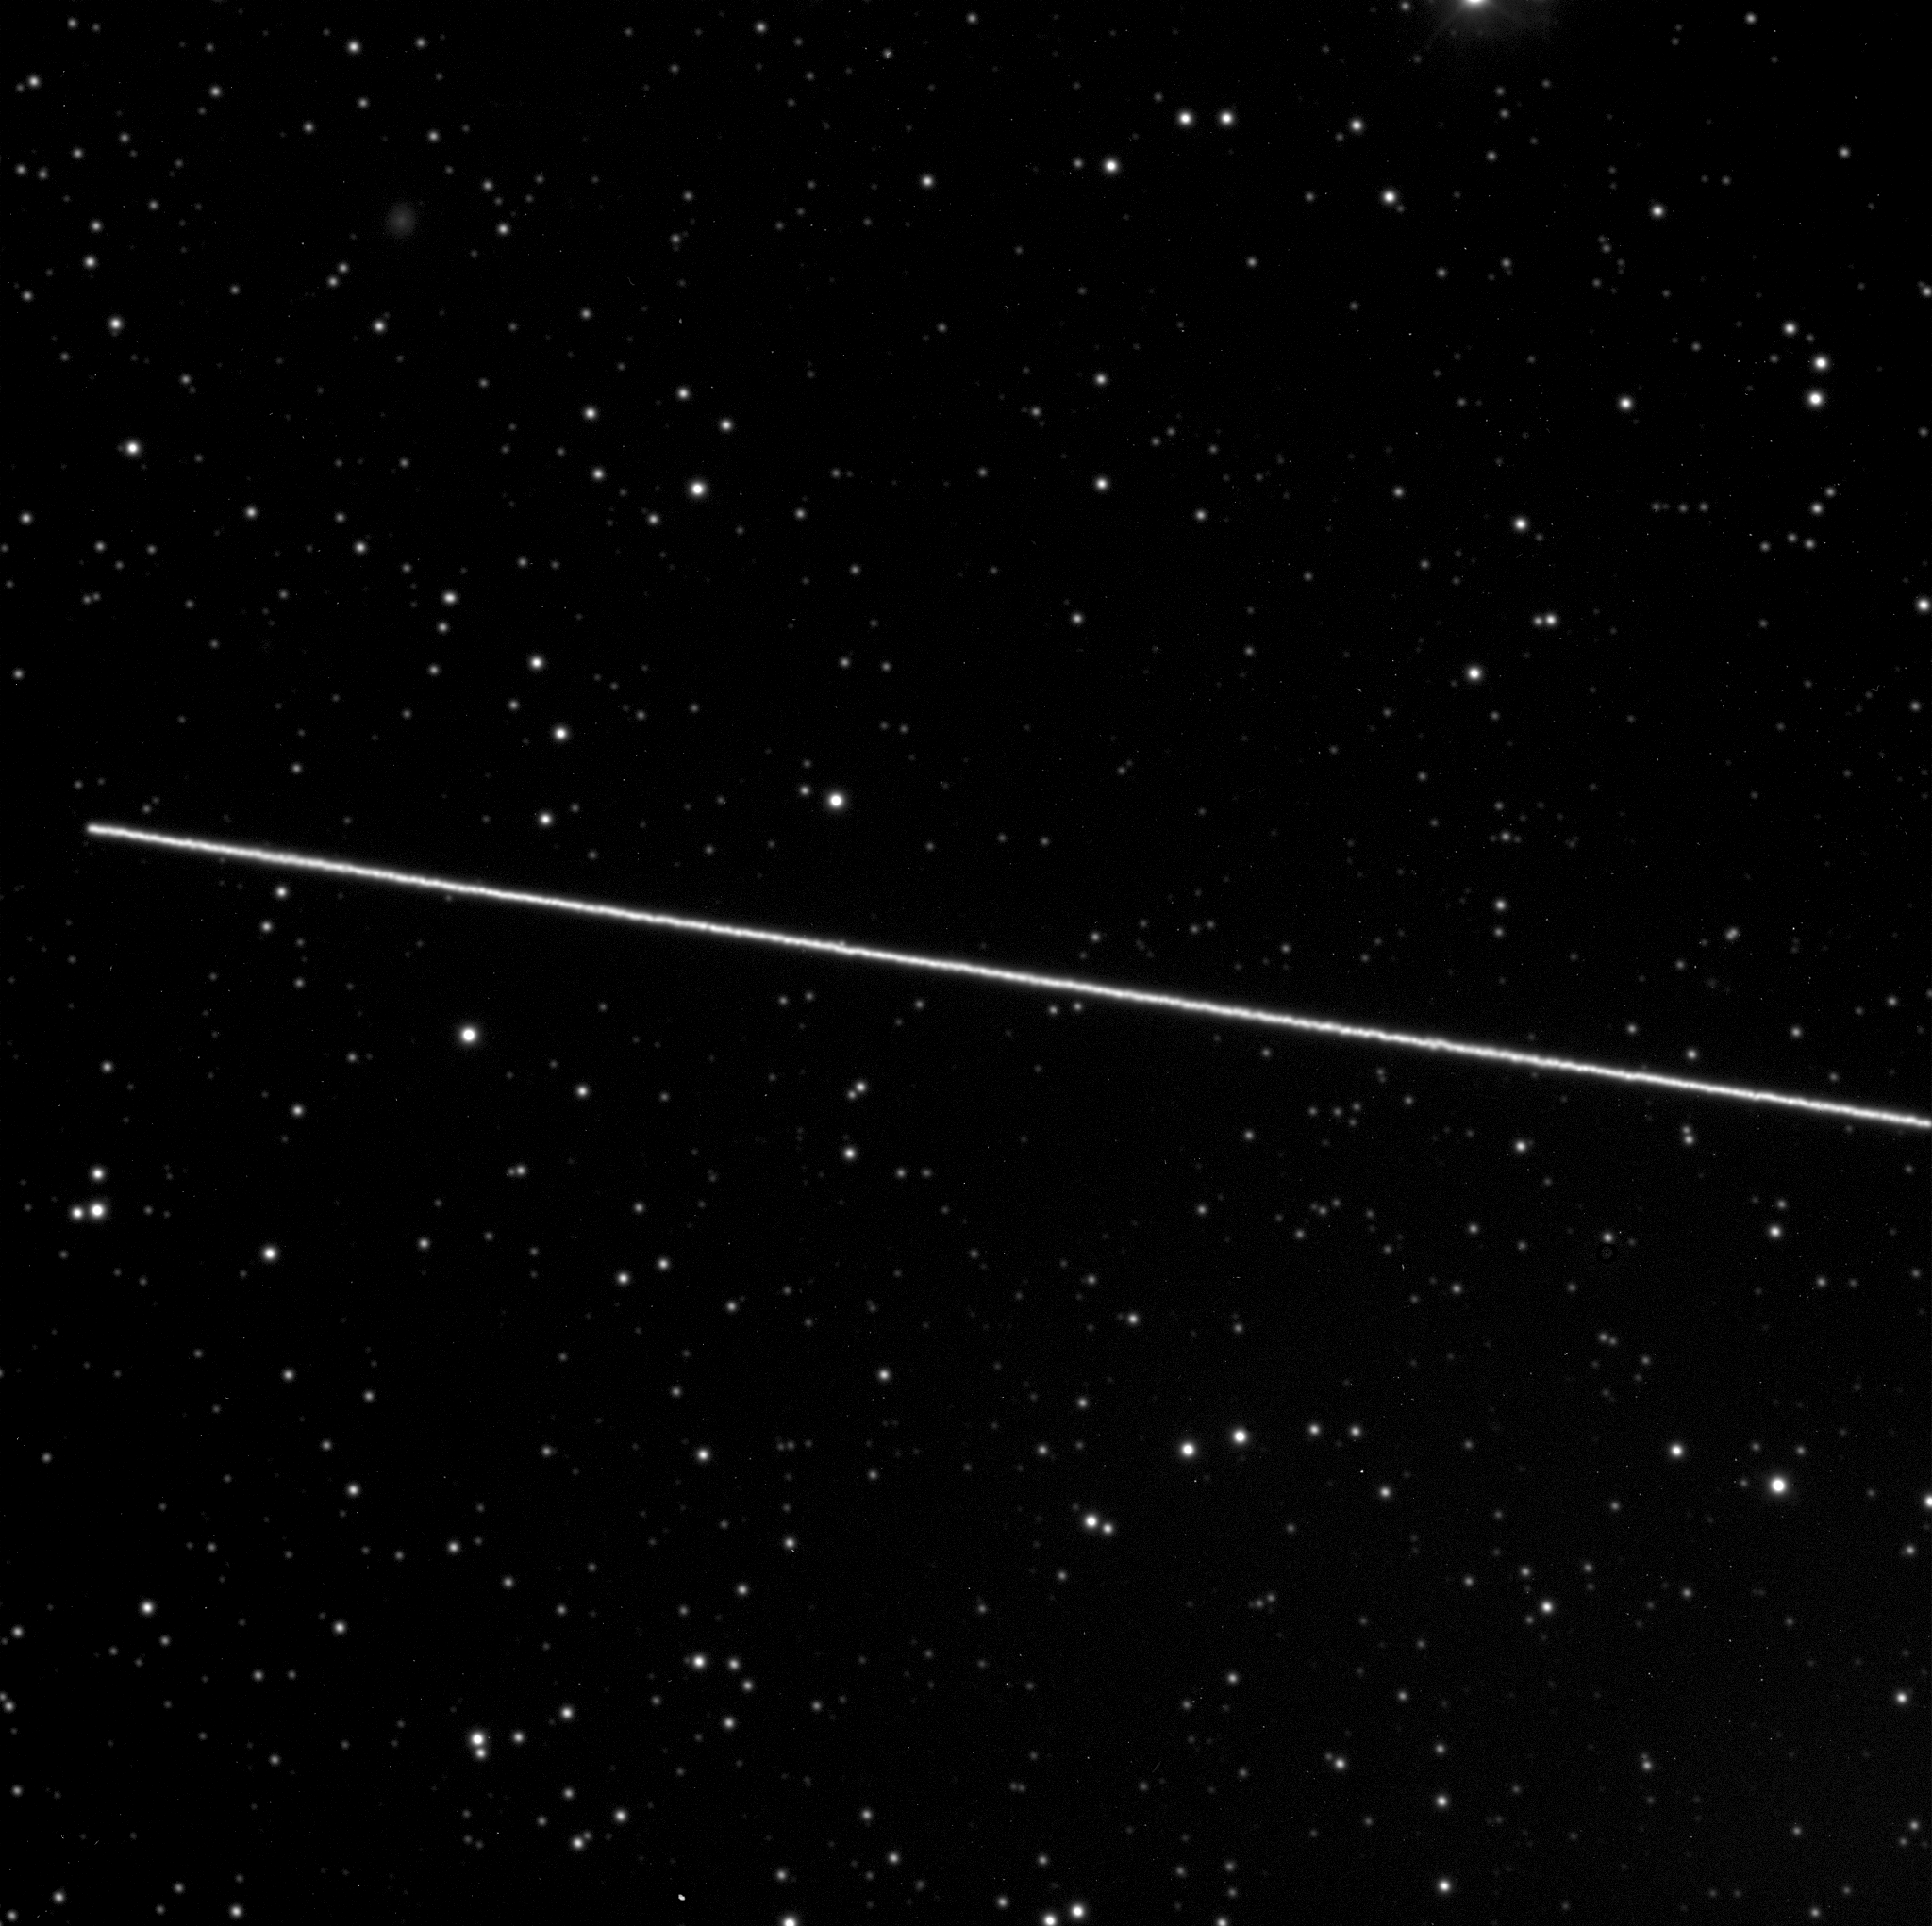

Asteroid (4179) Toutatis passes the Earth

The asteroid (4179) Toutatis, as photographed with the FORS1 multimode instrument at the 8.2-m VLT Kueyen telescope at the ESO Paranal Observatory. At the time of these exposures, the asteroid was about 1,640,000 km from the Earth and moving rapidly across the sky in the southern constellation Ara (The Altar).

The exposure time was 5 min while the telescope was following the normal diurnal motion; the stars now appear as points of light, while the asteroid's long trail crosses the entire field-of-view. Both photos were obtained through a narrow optical filter.

Credit: ESO